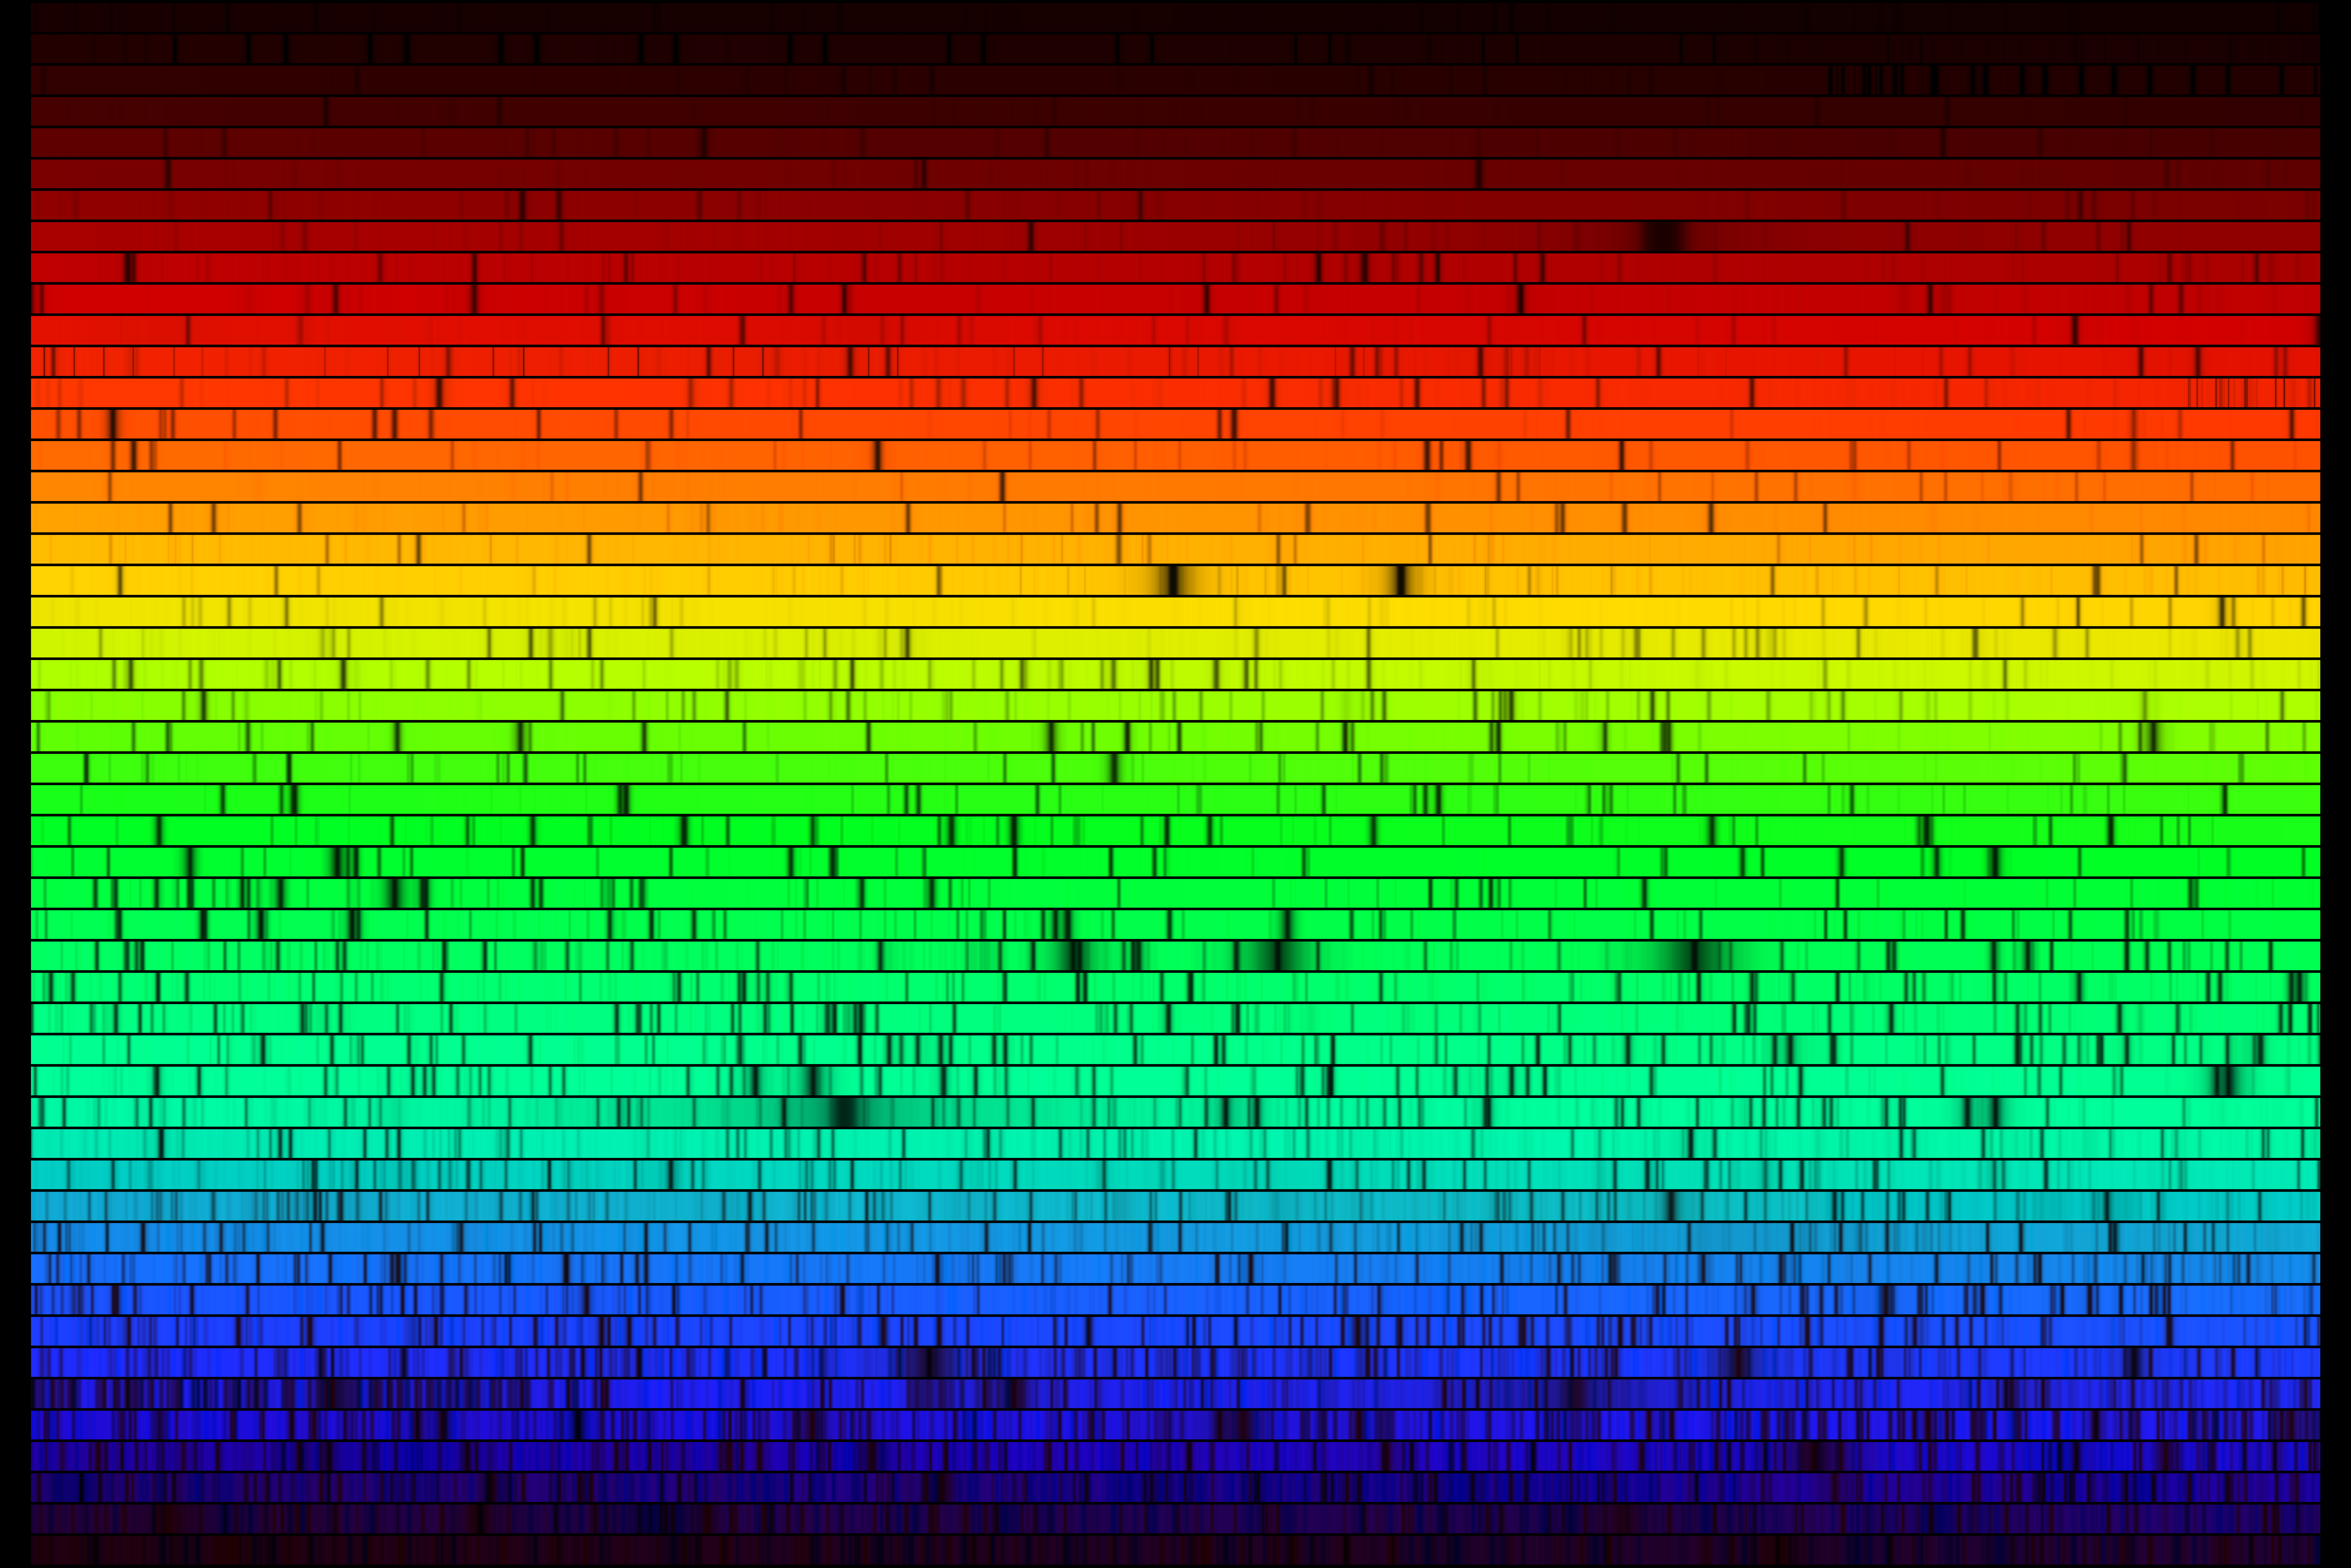

High resolution solar spectrum

A high-resolution version of the spectrum of our Sun, this image was created from a digital atlas observed with the Fourier Transform Spectrometer at the McMath-Pierce Solar Facility at the National Solar Observatory on Kitt Peak, near Tucson, Arizona (‘Solar Flux Atlas from 296 to 1300 nm’ by Robert L. Kurucz, Ingemar Furenlid, James Brault, and Larry Testerman: National Solar Observatory Atlas No. 1, June 1984). The images shown here were created to mimic an echelle spectrum, with wavelength increasing from left to right along each strip, and from bottom to top. Each of the 50 slices covers 60 angstroms, for a complete spectrum across the visual range from 4000 to 7000 angstroms. The Sun is a G2 star, and this image covers the same wavelength range in the same format as the spectrum of Procyon, type F5, and the spectrum of Arcturus, type K1 (or K2). Note: NSO/Kitt Peak FTS data used here were produced by NSF/NOAO.

Credit: N.A. Sharp/KPNO/NOIRLab/NSO/NSF/AURA